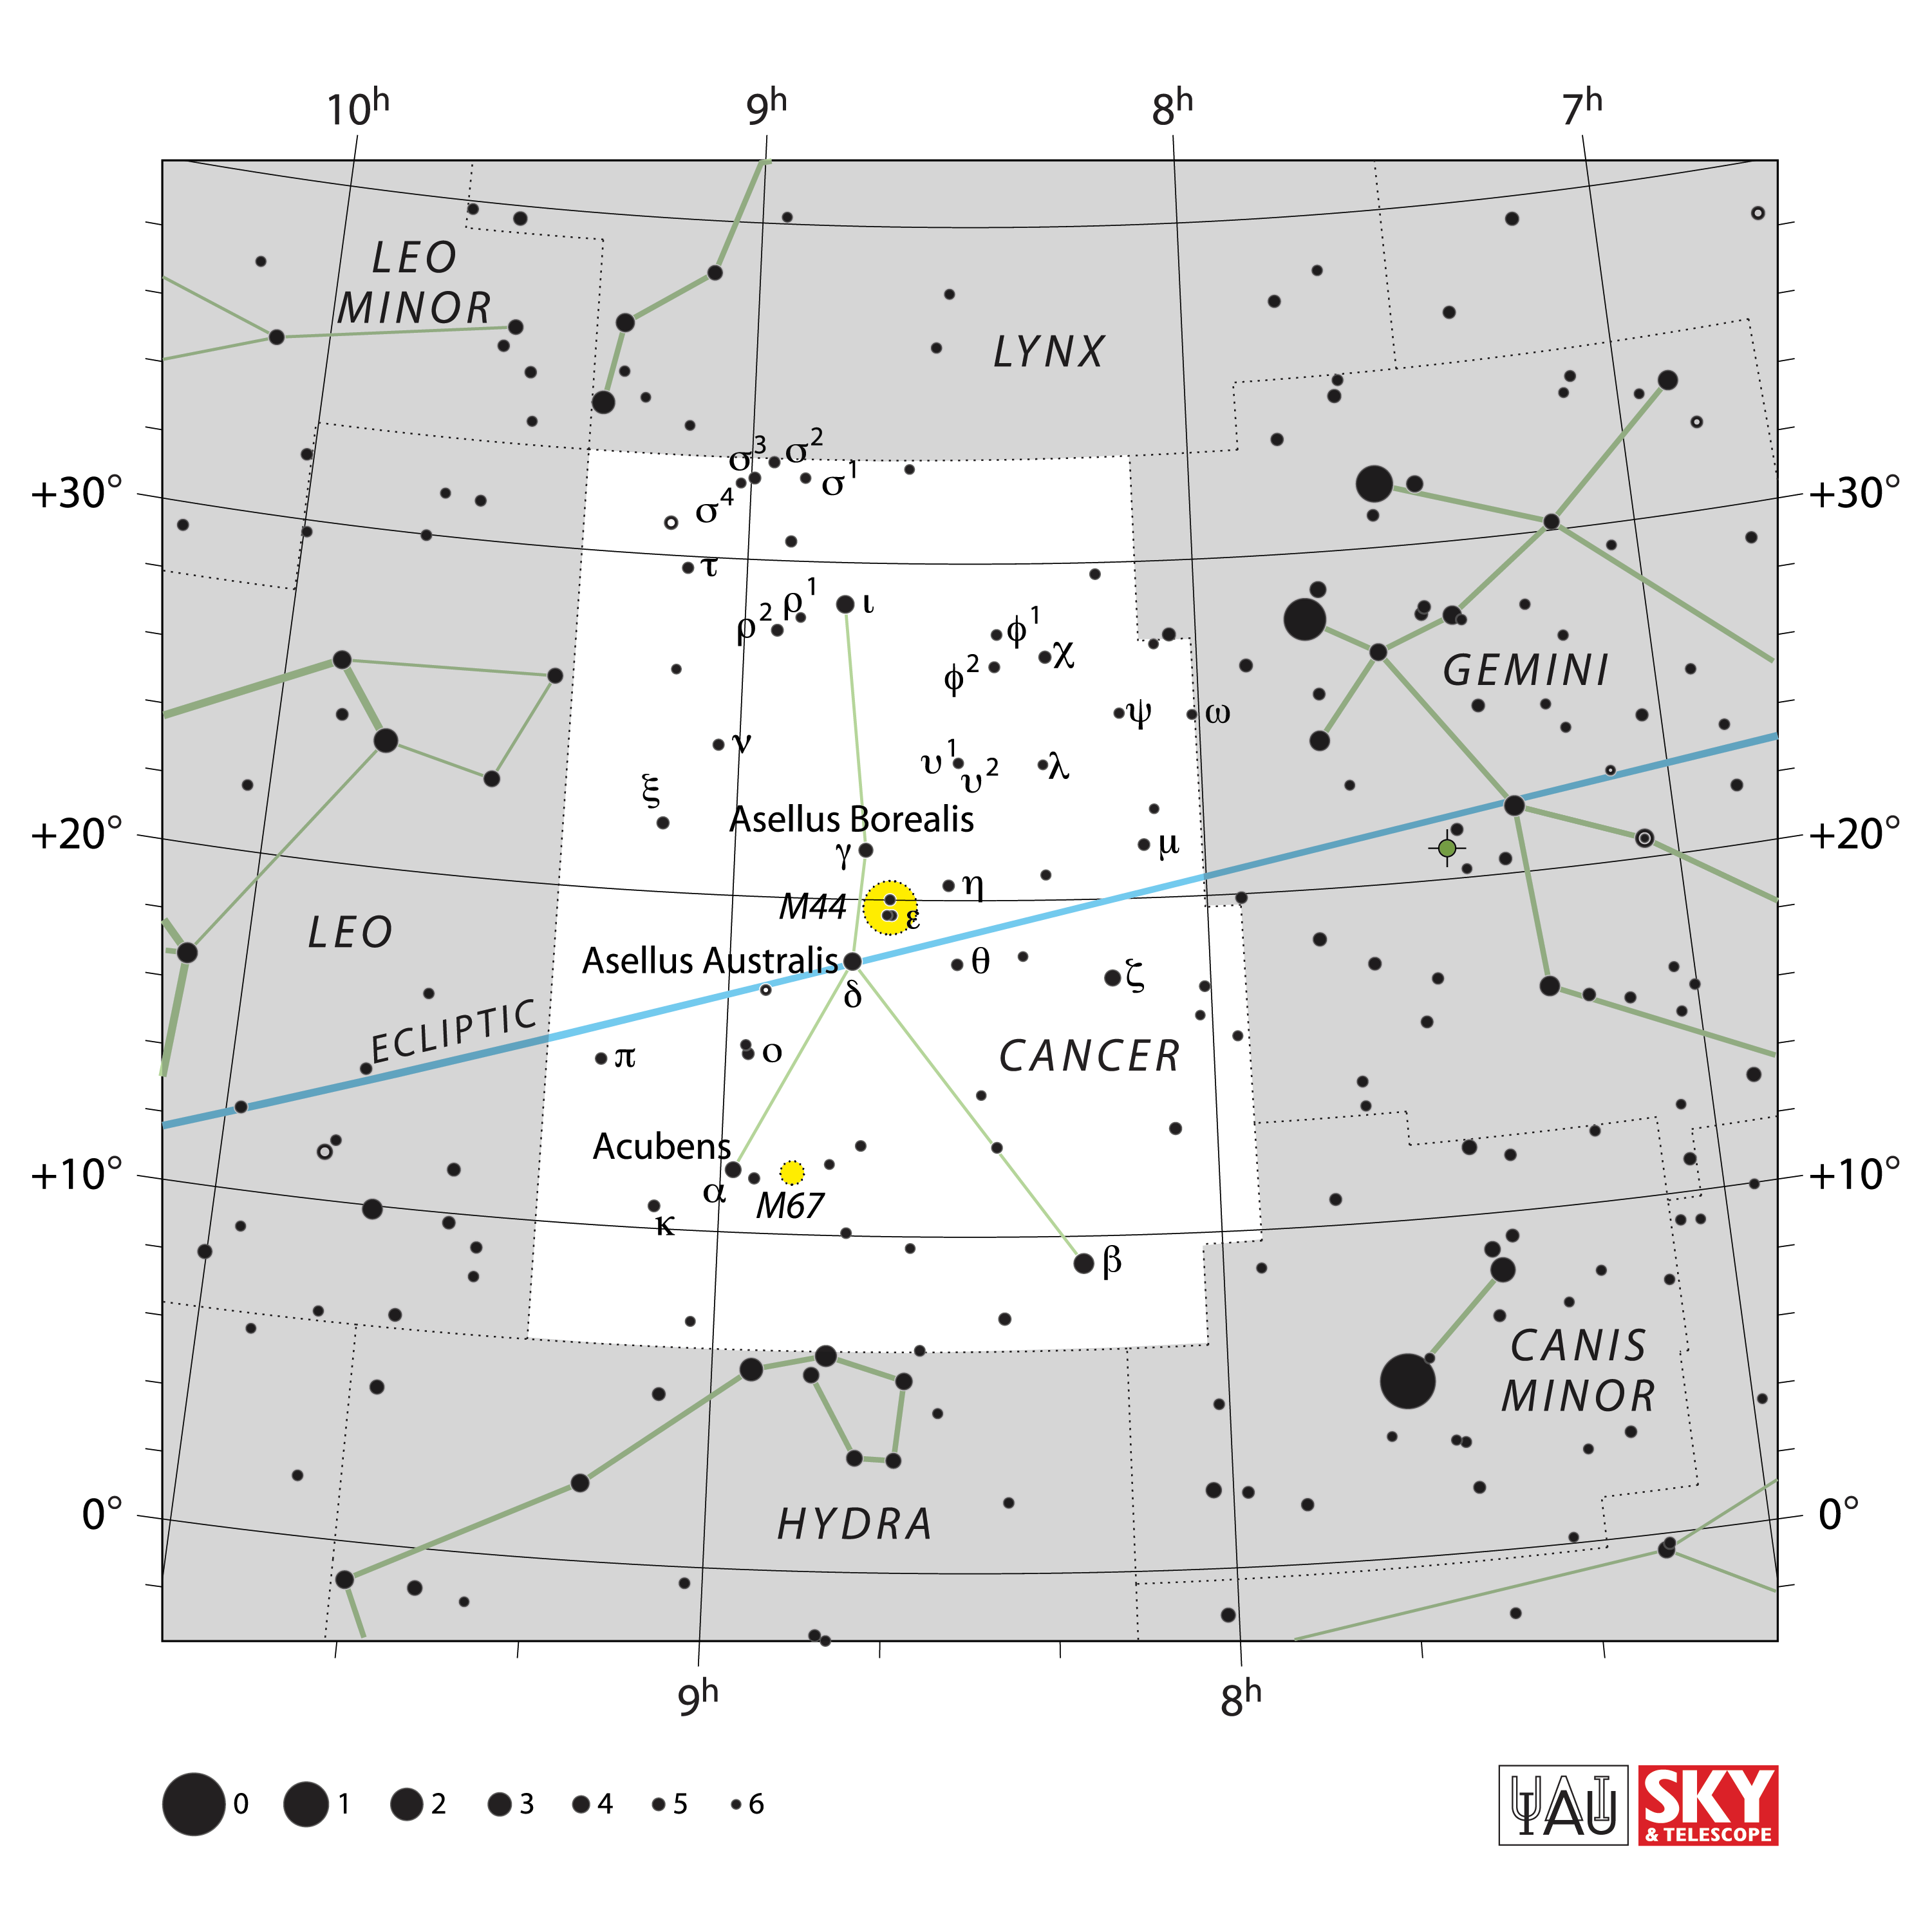

Cancer

Credit: IAU and Sky & Telescope